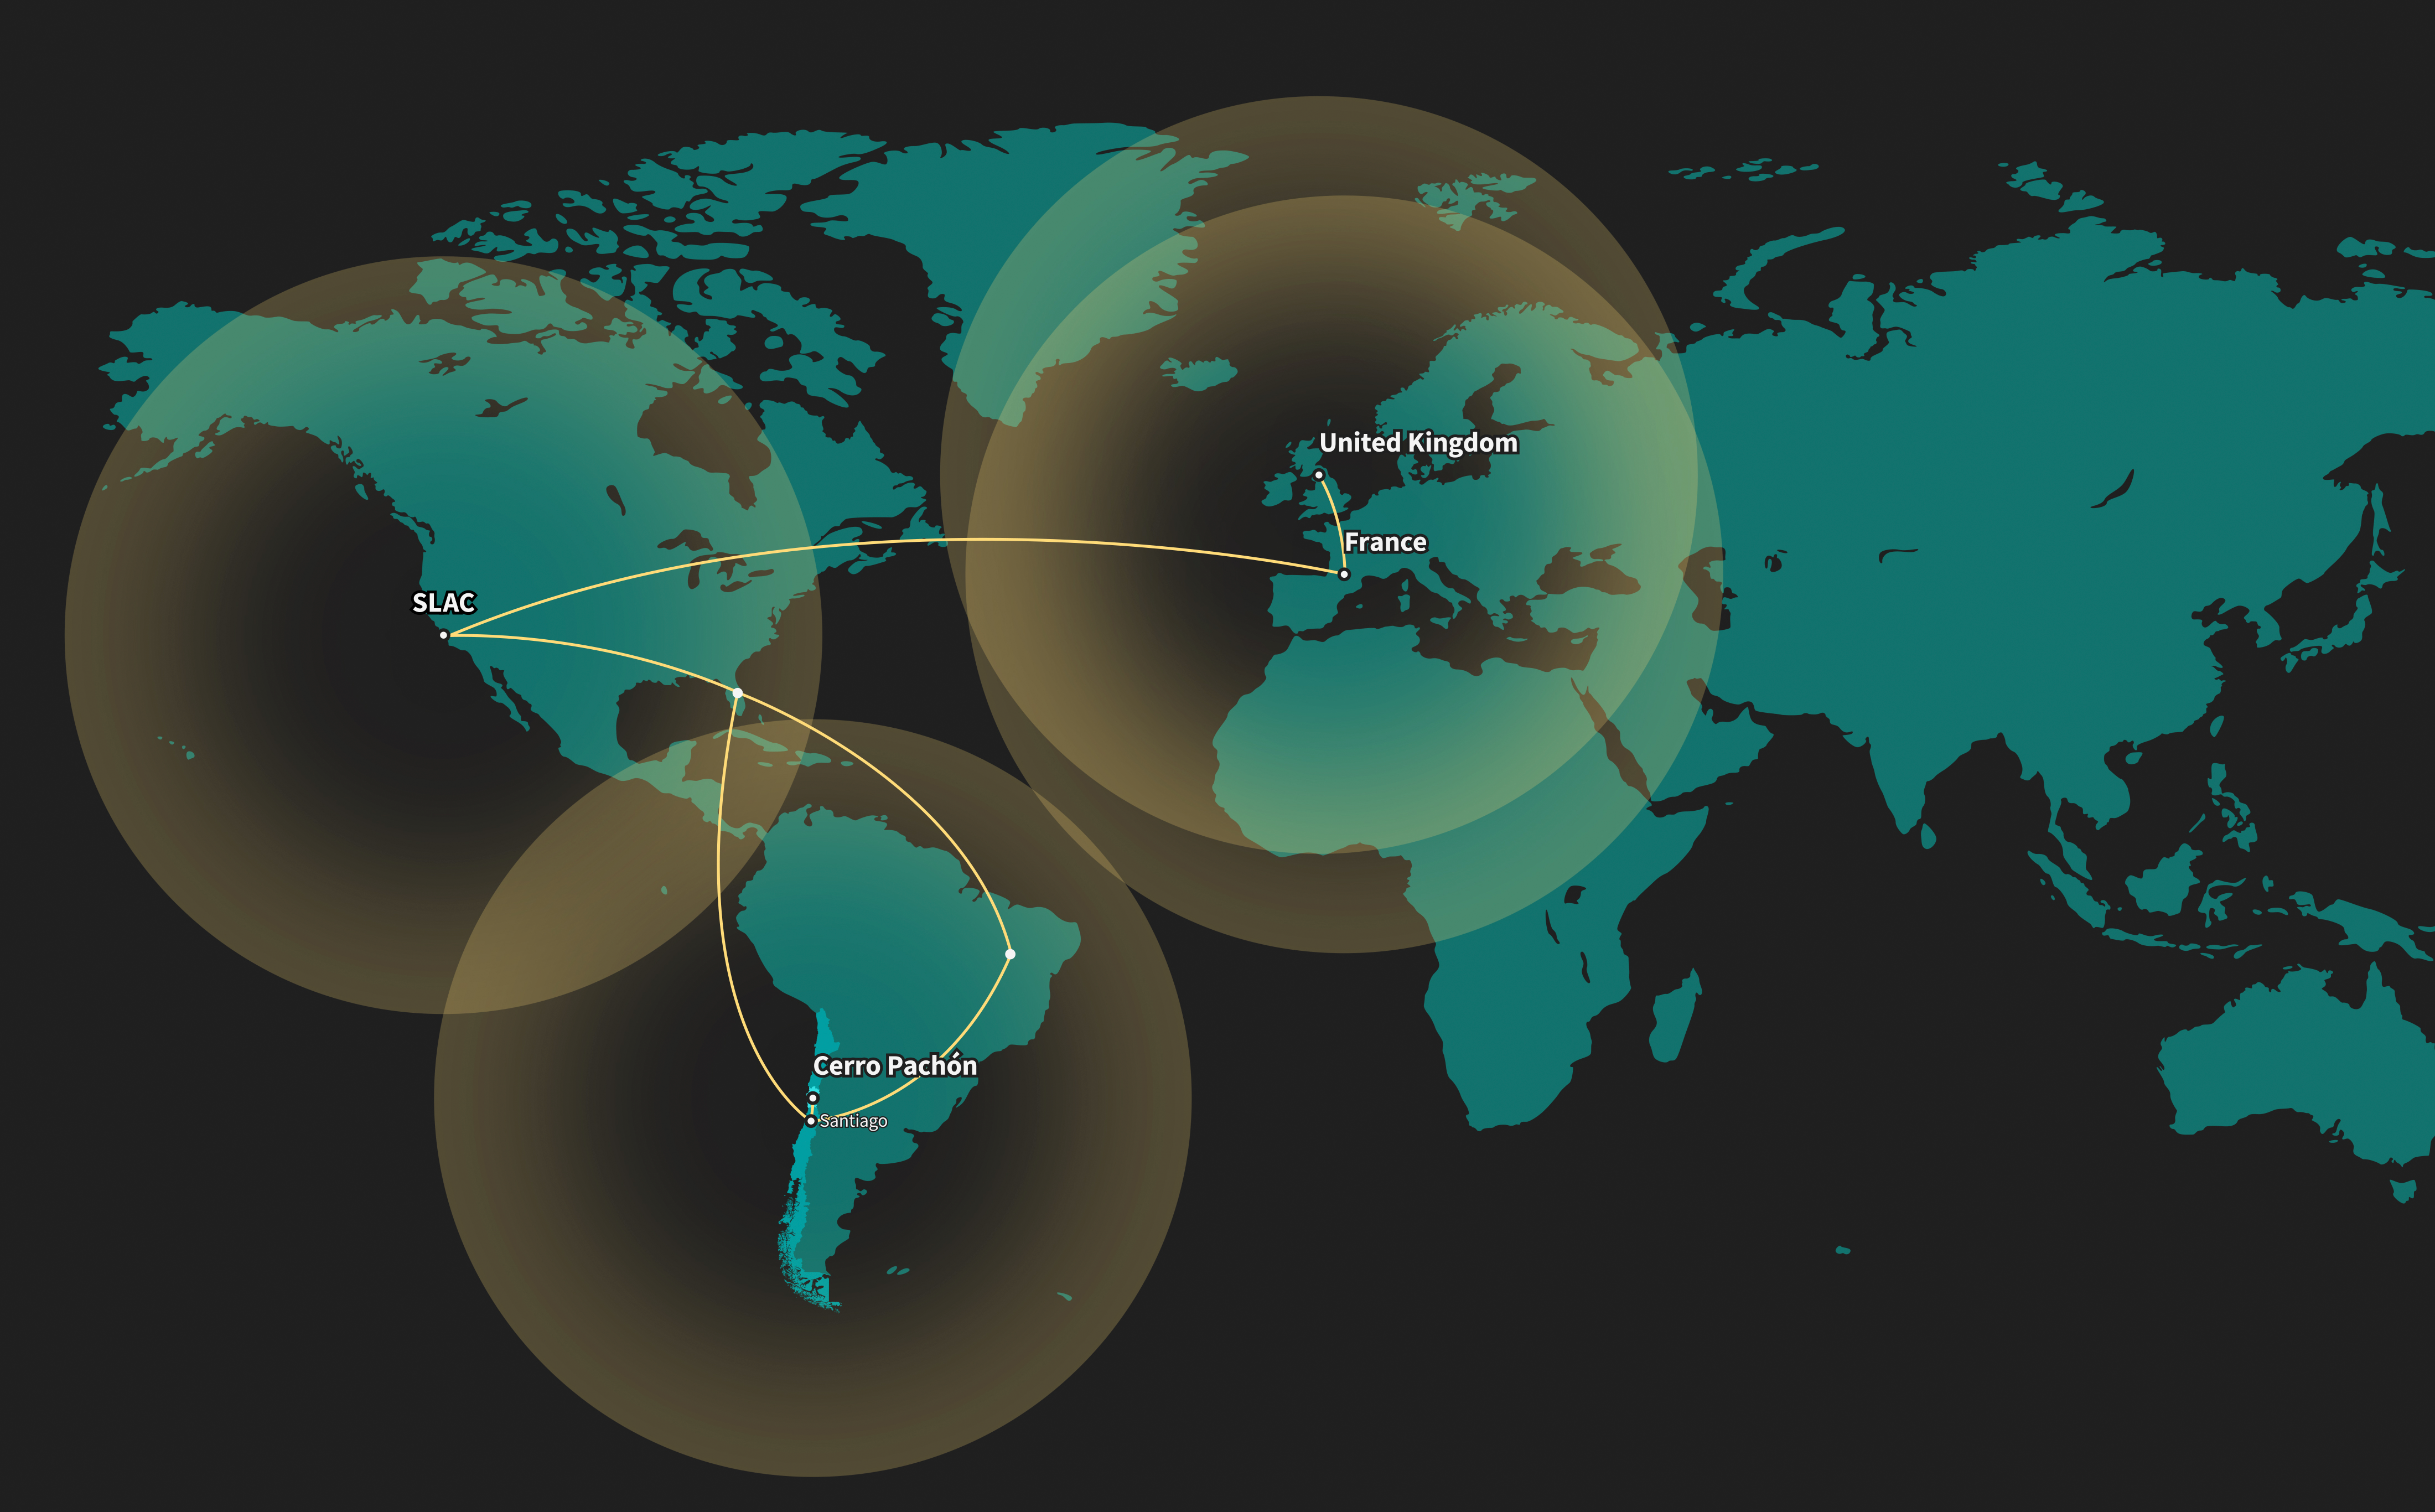

Rubin data flow

World map showing data flow from Rubin Observatory to global data facilities.

Credit: RubinObs/NOIRLab/SLAC/NSF/DOE/AURA/J. Pinto